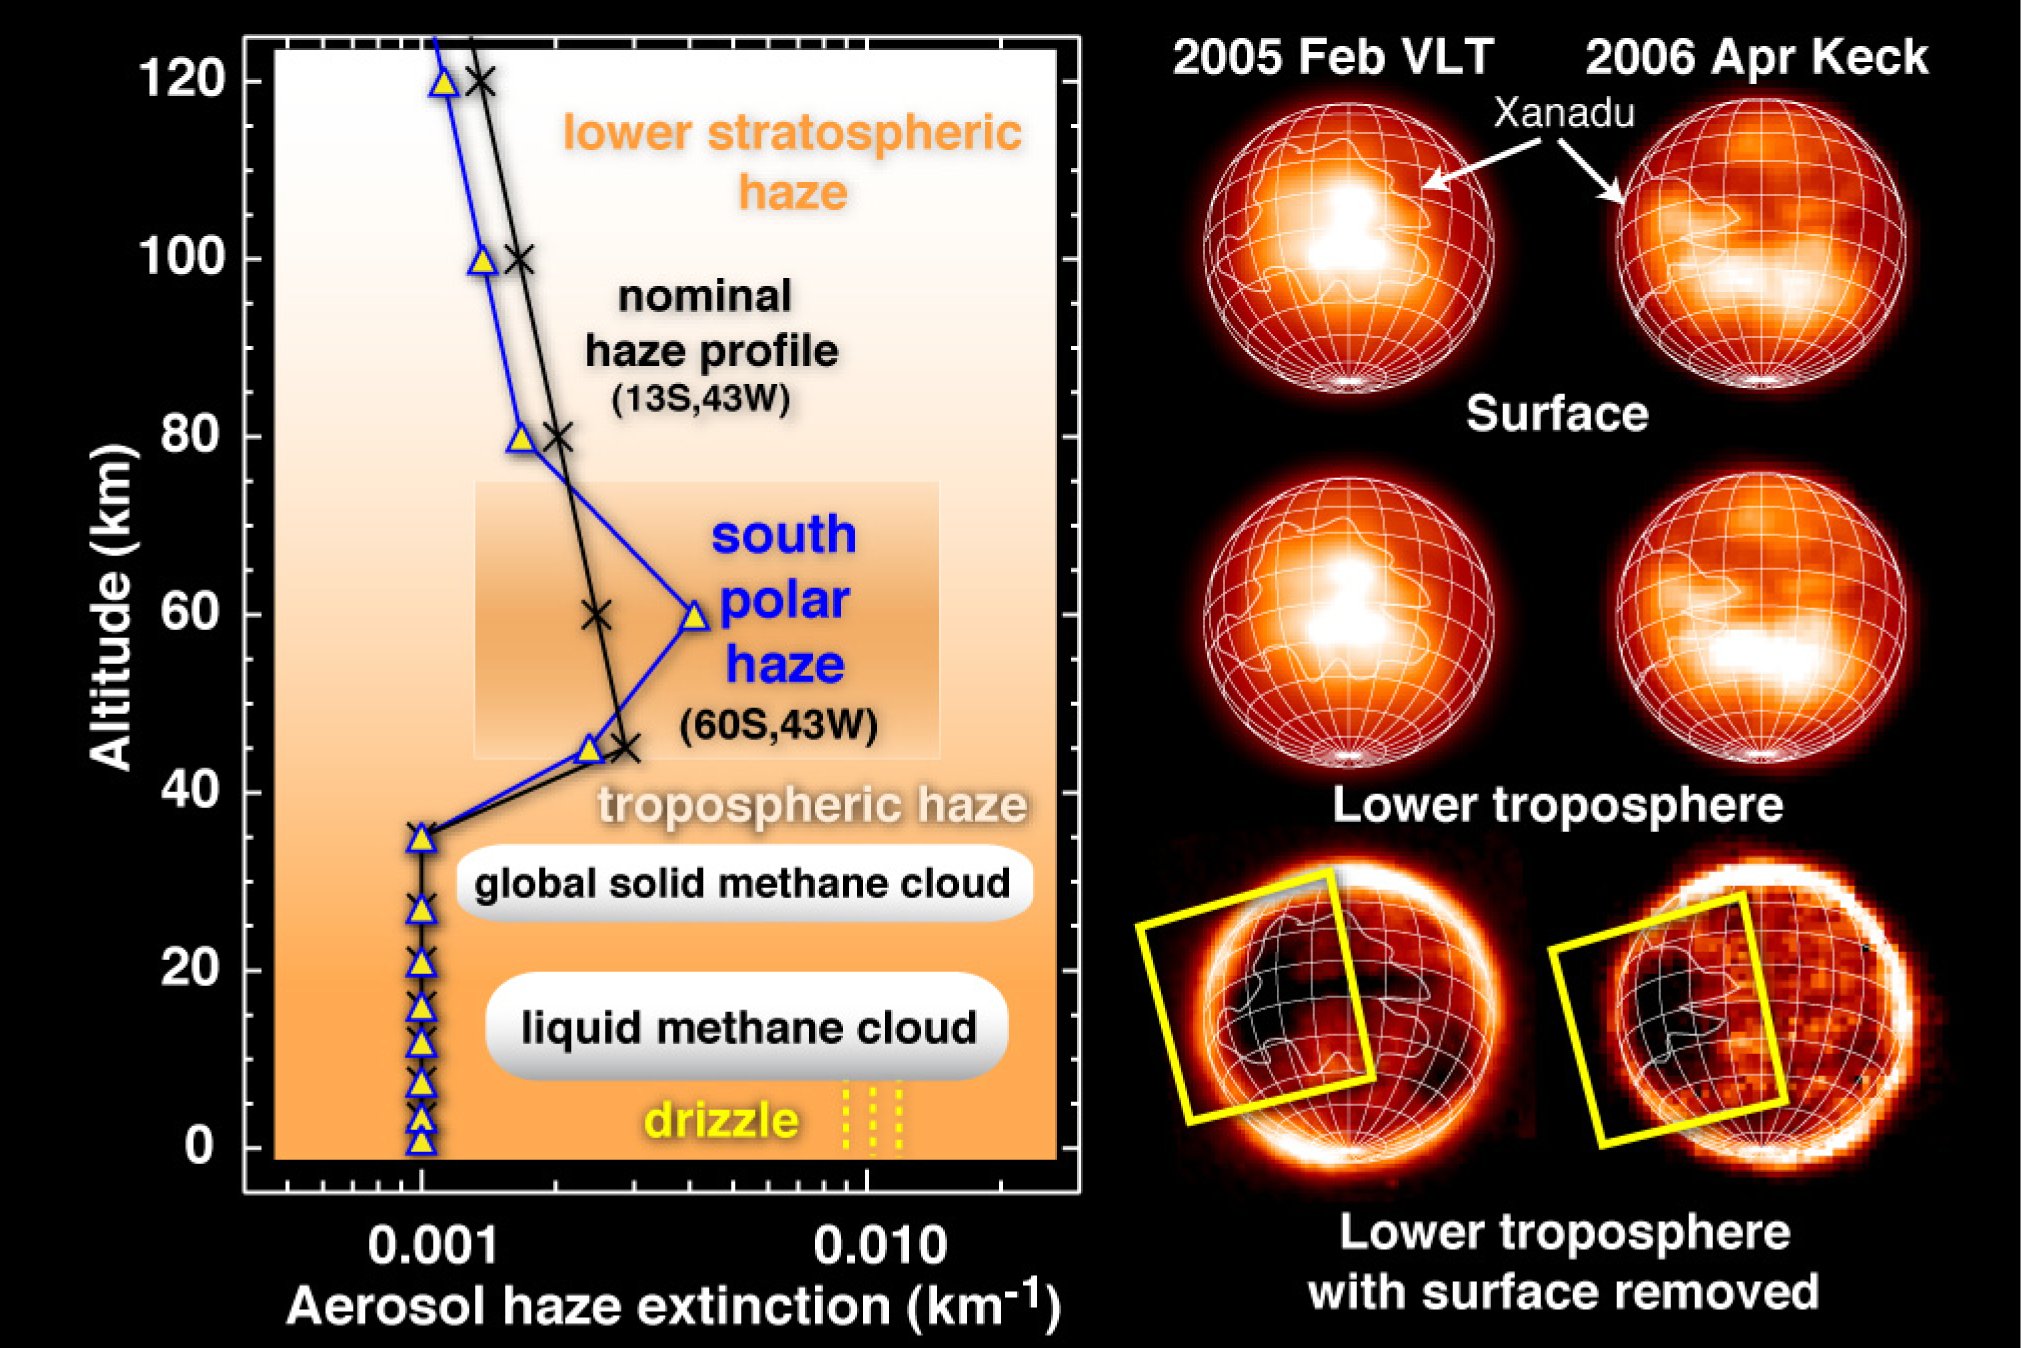

Drizzly mornings on Xanadu

VLT and Keck near-infrared images of Titan's surface and lower troposphere can be subtracted to reveal widespread cirrus-like clouds of frozen methane (lower images) and a large patch of liquid methane (dark area within box) interpreted as clouds and morning drizzle above the huge continent of Xanadu (outline). At left is a chart of Titan's aerosol haze versus altitude, indicating higher density haze over portions of the south pole and the heights of frozen and liquid methane clouds.

Credit: ESO, Máté Ádámkovics/UC Berkeley